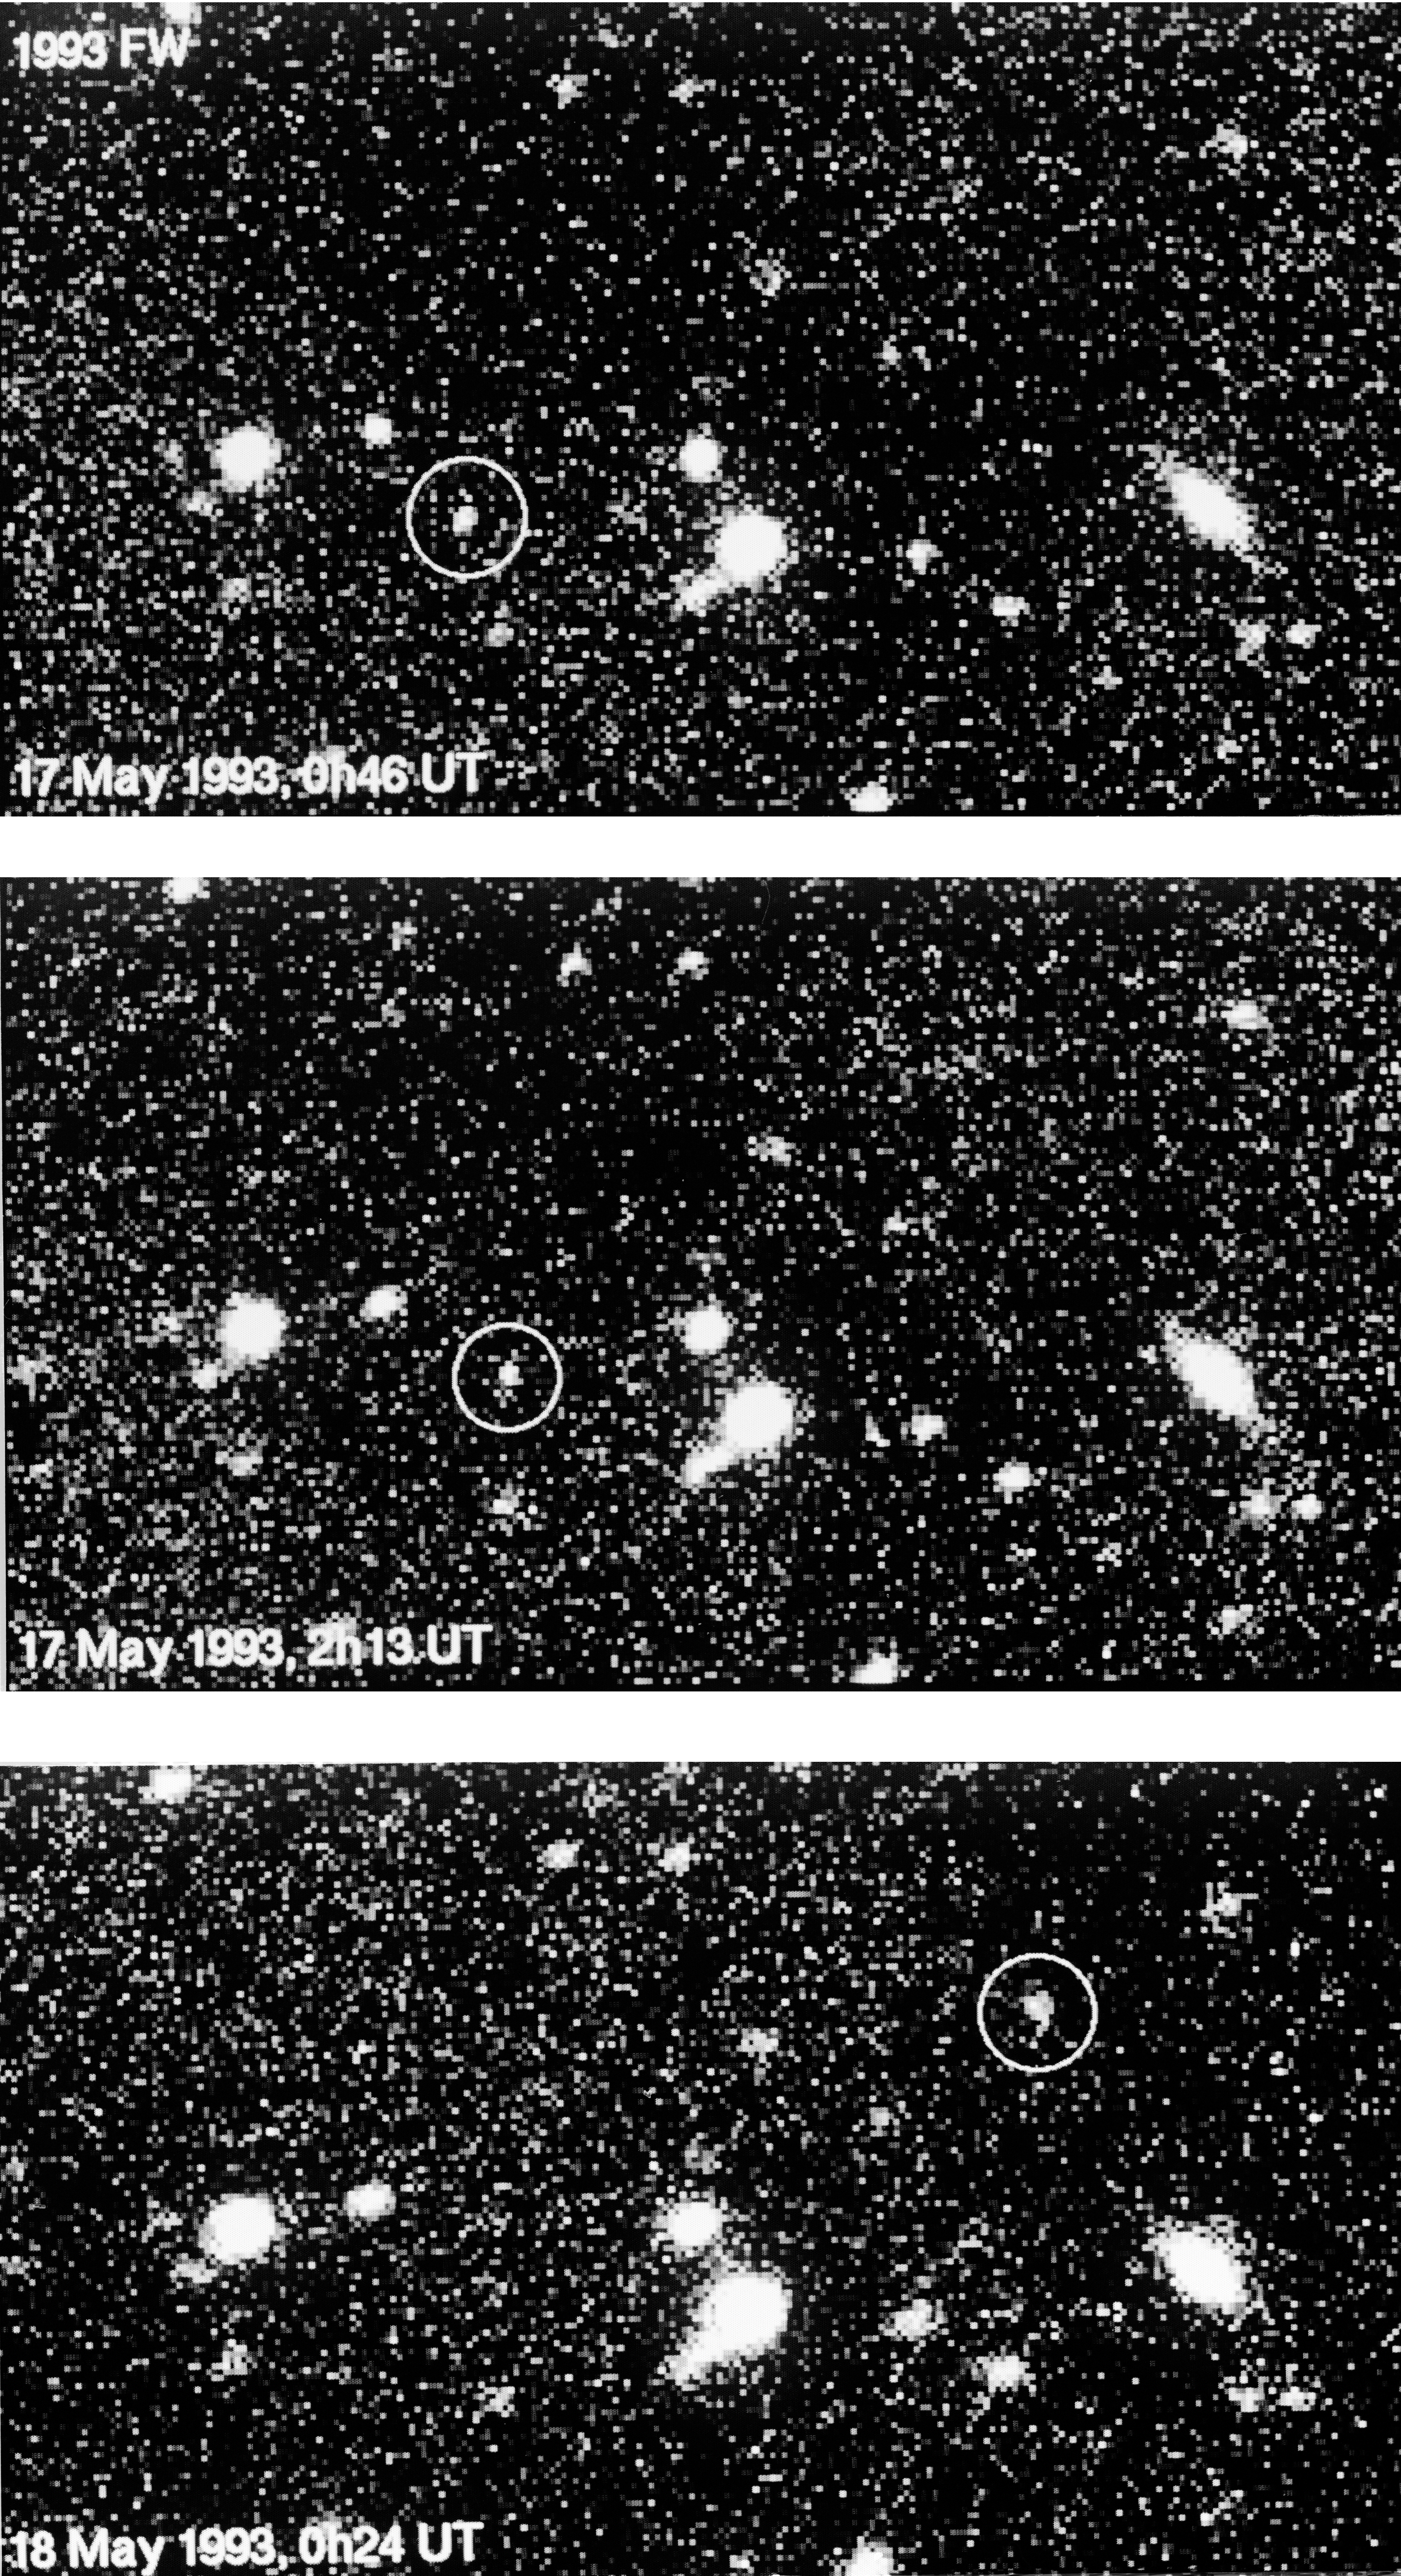

Trans-plutonian minor planet 1993 FW

Trans-plutonian Minor Planet 1993 FW.

Credit: ESO